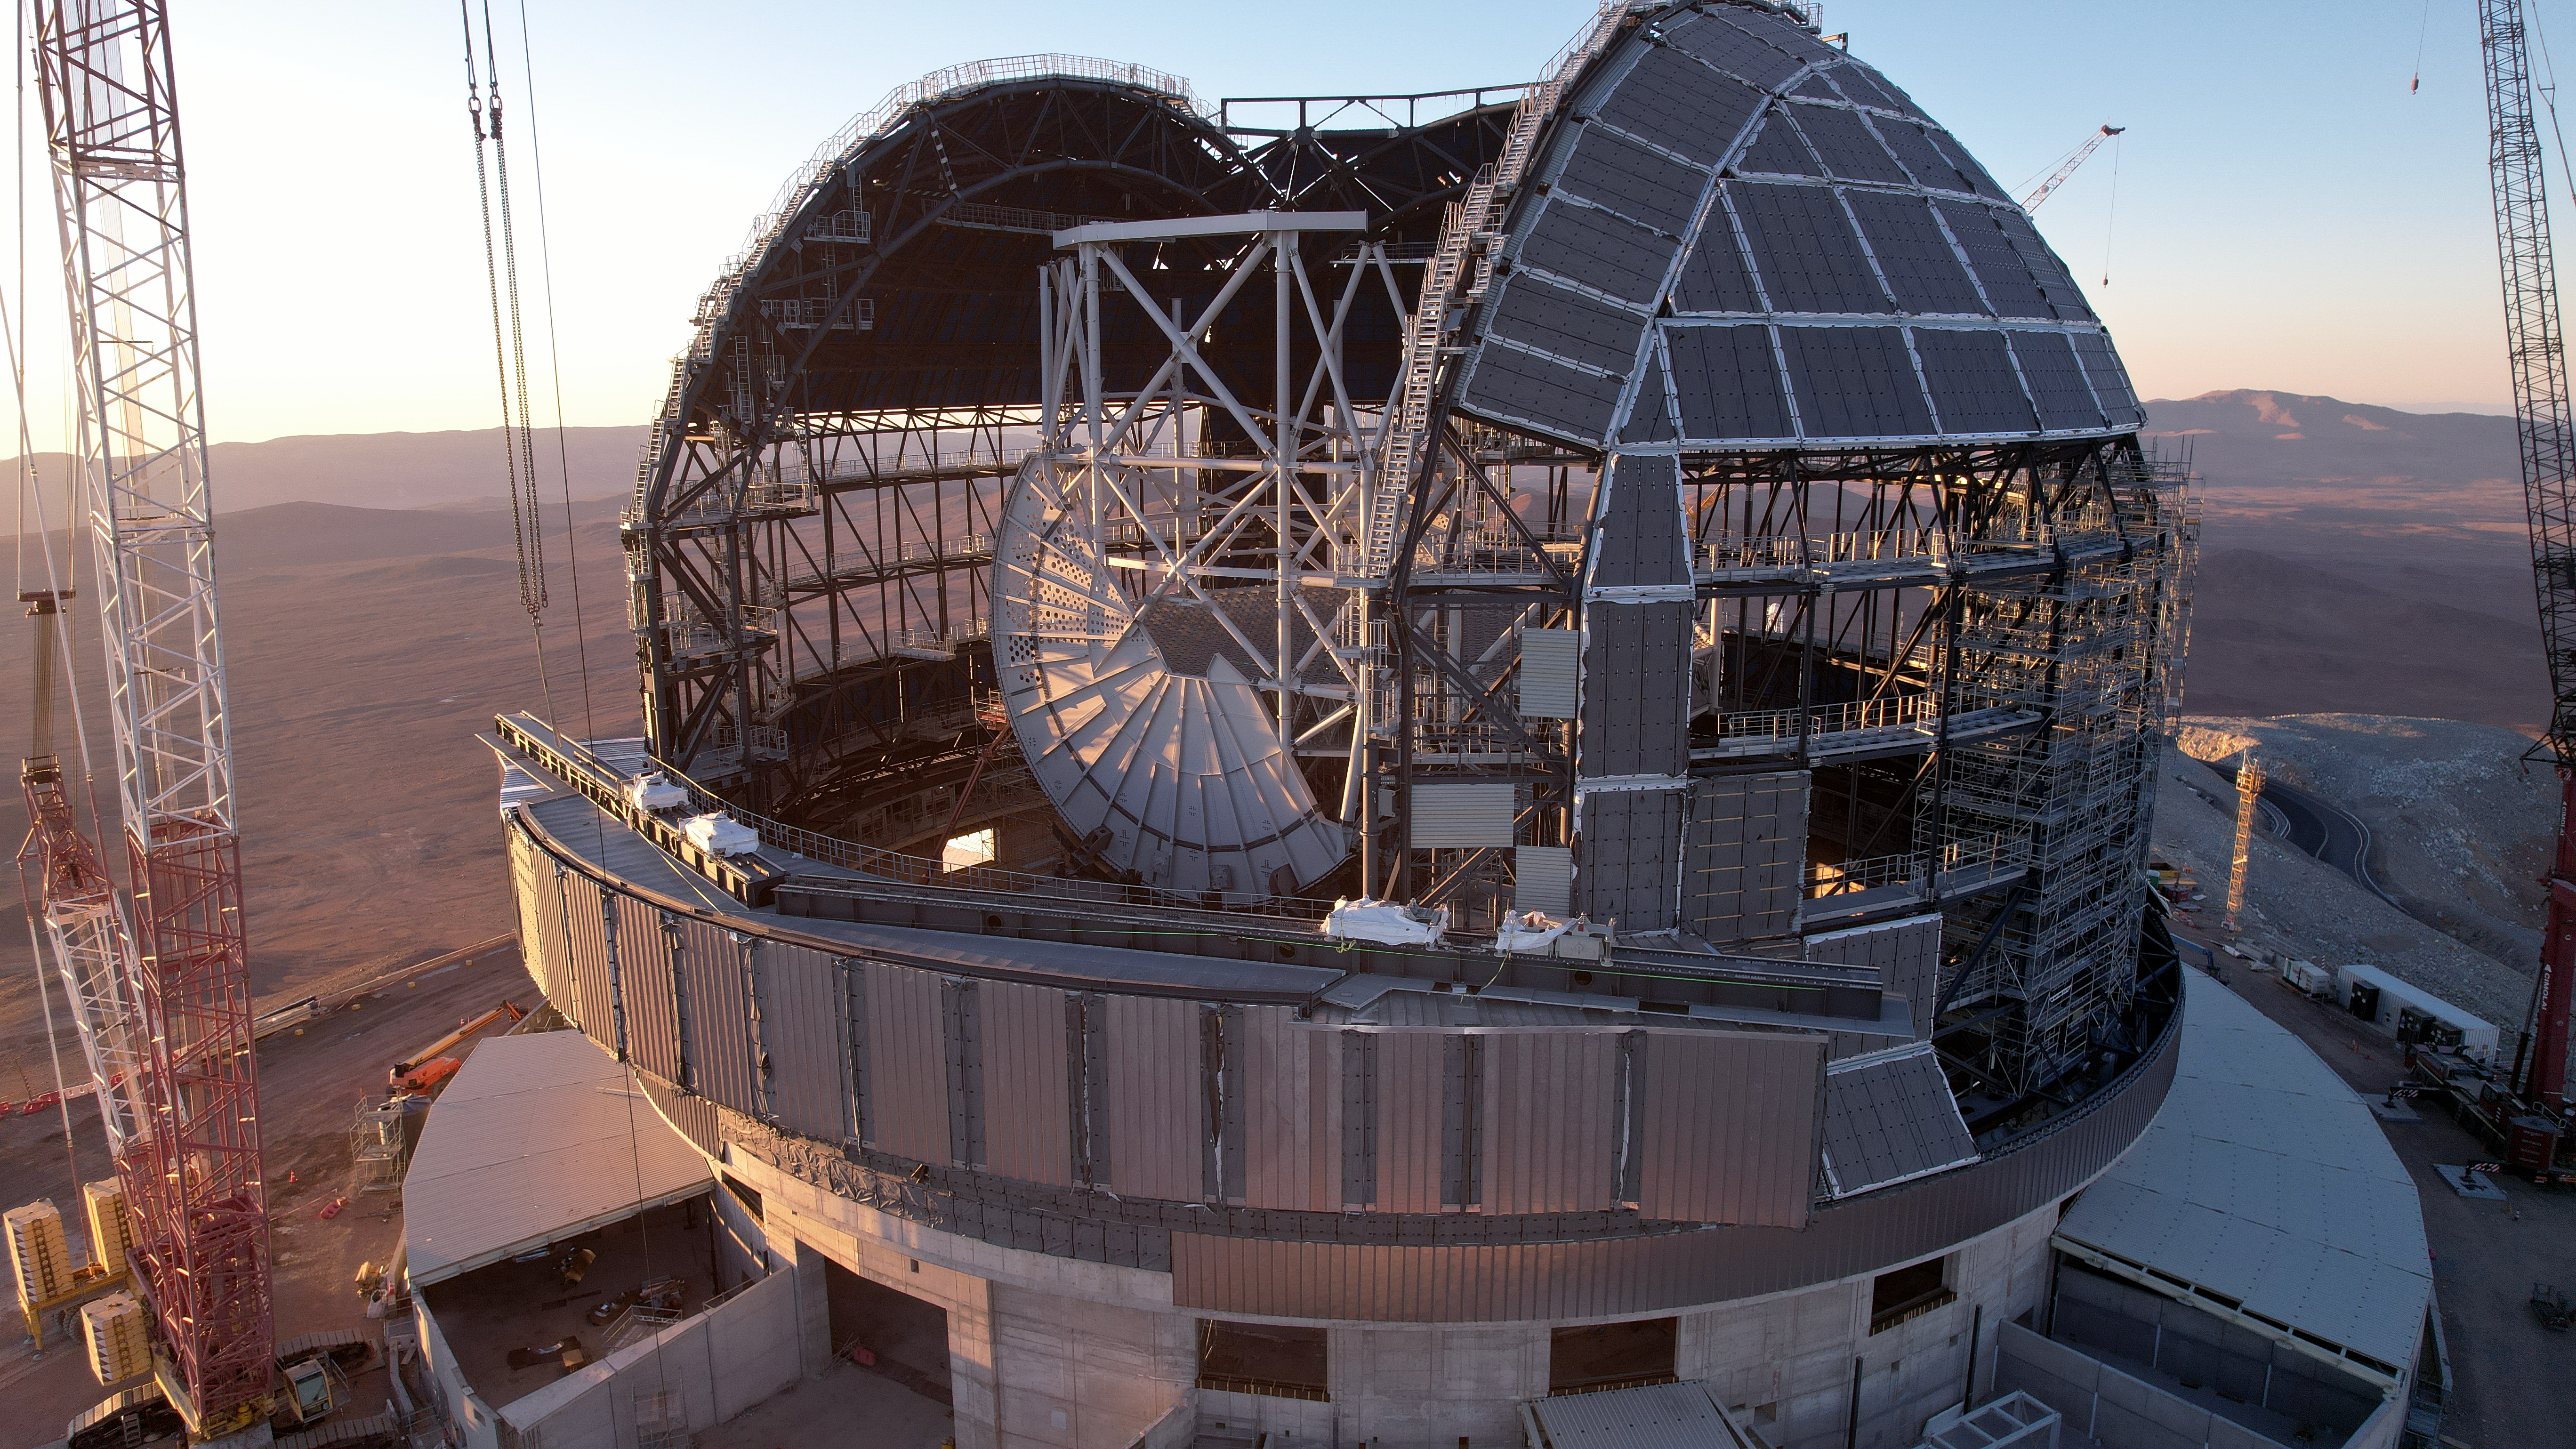

The ELT's skeleton

The Extremely Large Telescope (ELT) is one of the European Southern Observatory's flagships for the next two decades. The image shows the early constructions stages of the ELT's dome and main structure. Despite their massive size, both structures are able to rate and tilt the mirrors to the targetted observation with utmost precision. With only the frames visible, we are looking here at the ELT's internal skeleton.

Credit: ESO/G. Vecchia